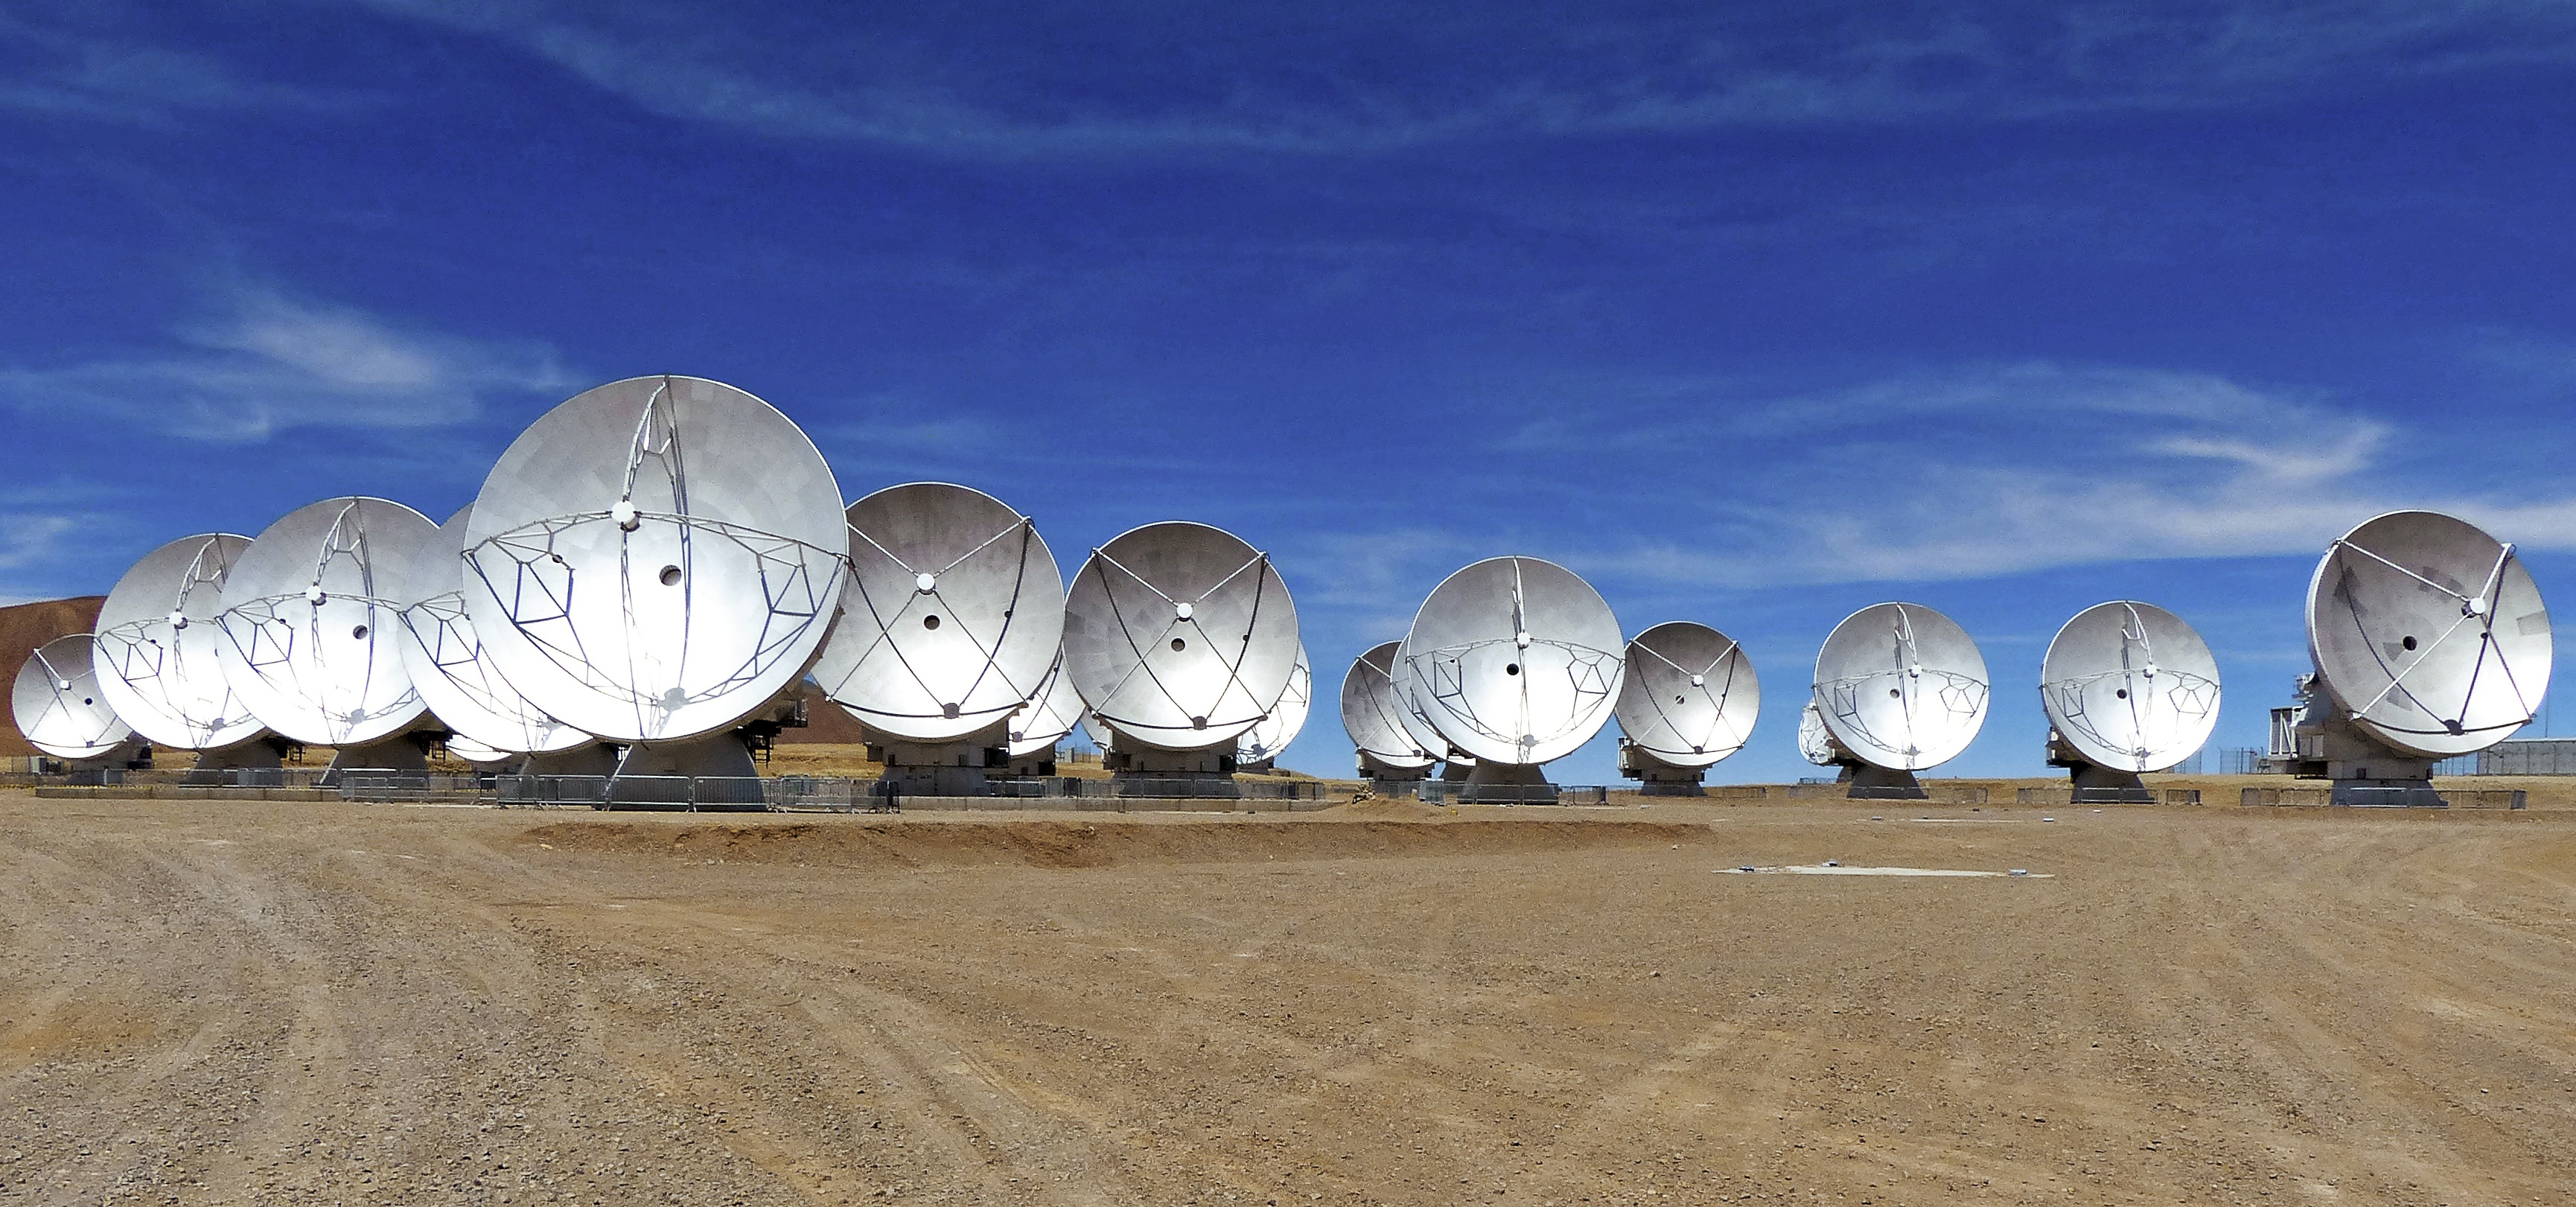

ALMA antennas on the Chajnantor plateau

View of the ALMA antennas on the Chajnantor Plateau, at an altitude of 5000 m. The antennas are designed to withstand the harsh conditions at the high site, where the extremely dry and rarefied air is ideal for ALMA's observations of the universe at millimeter- and submillimeter-wavelengths.

Credit: ESO